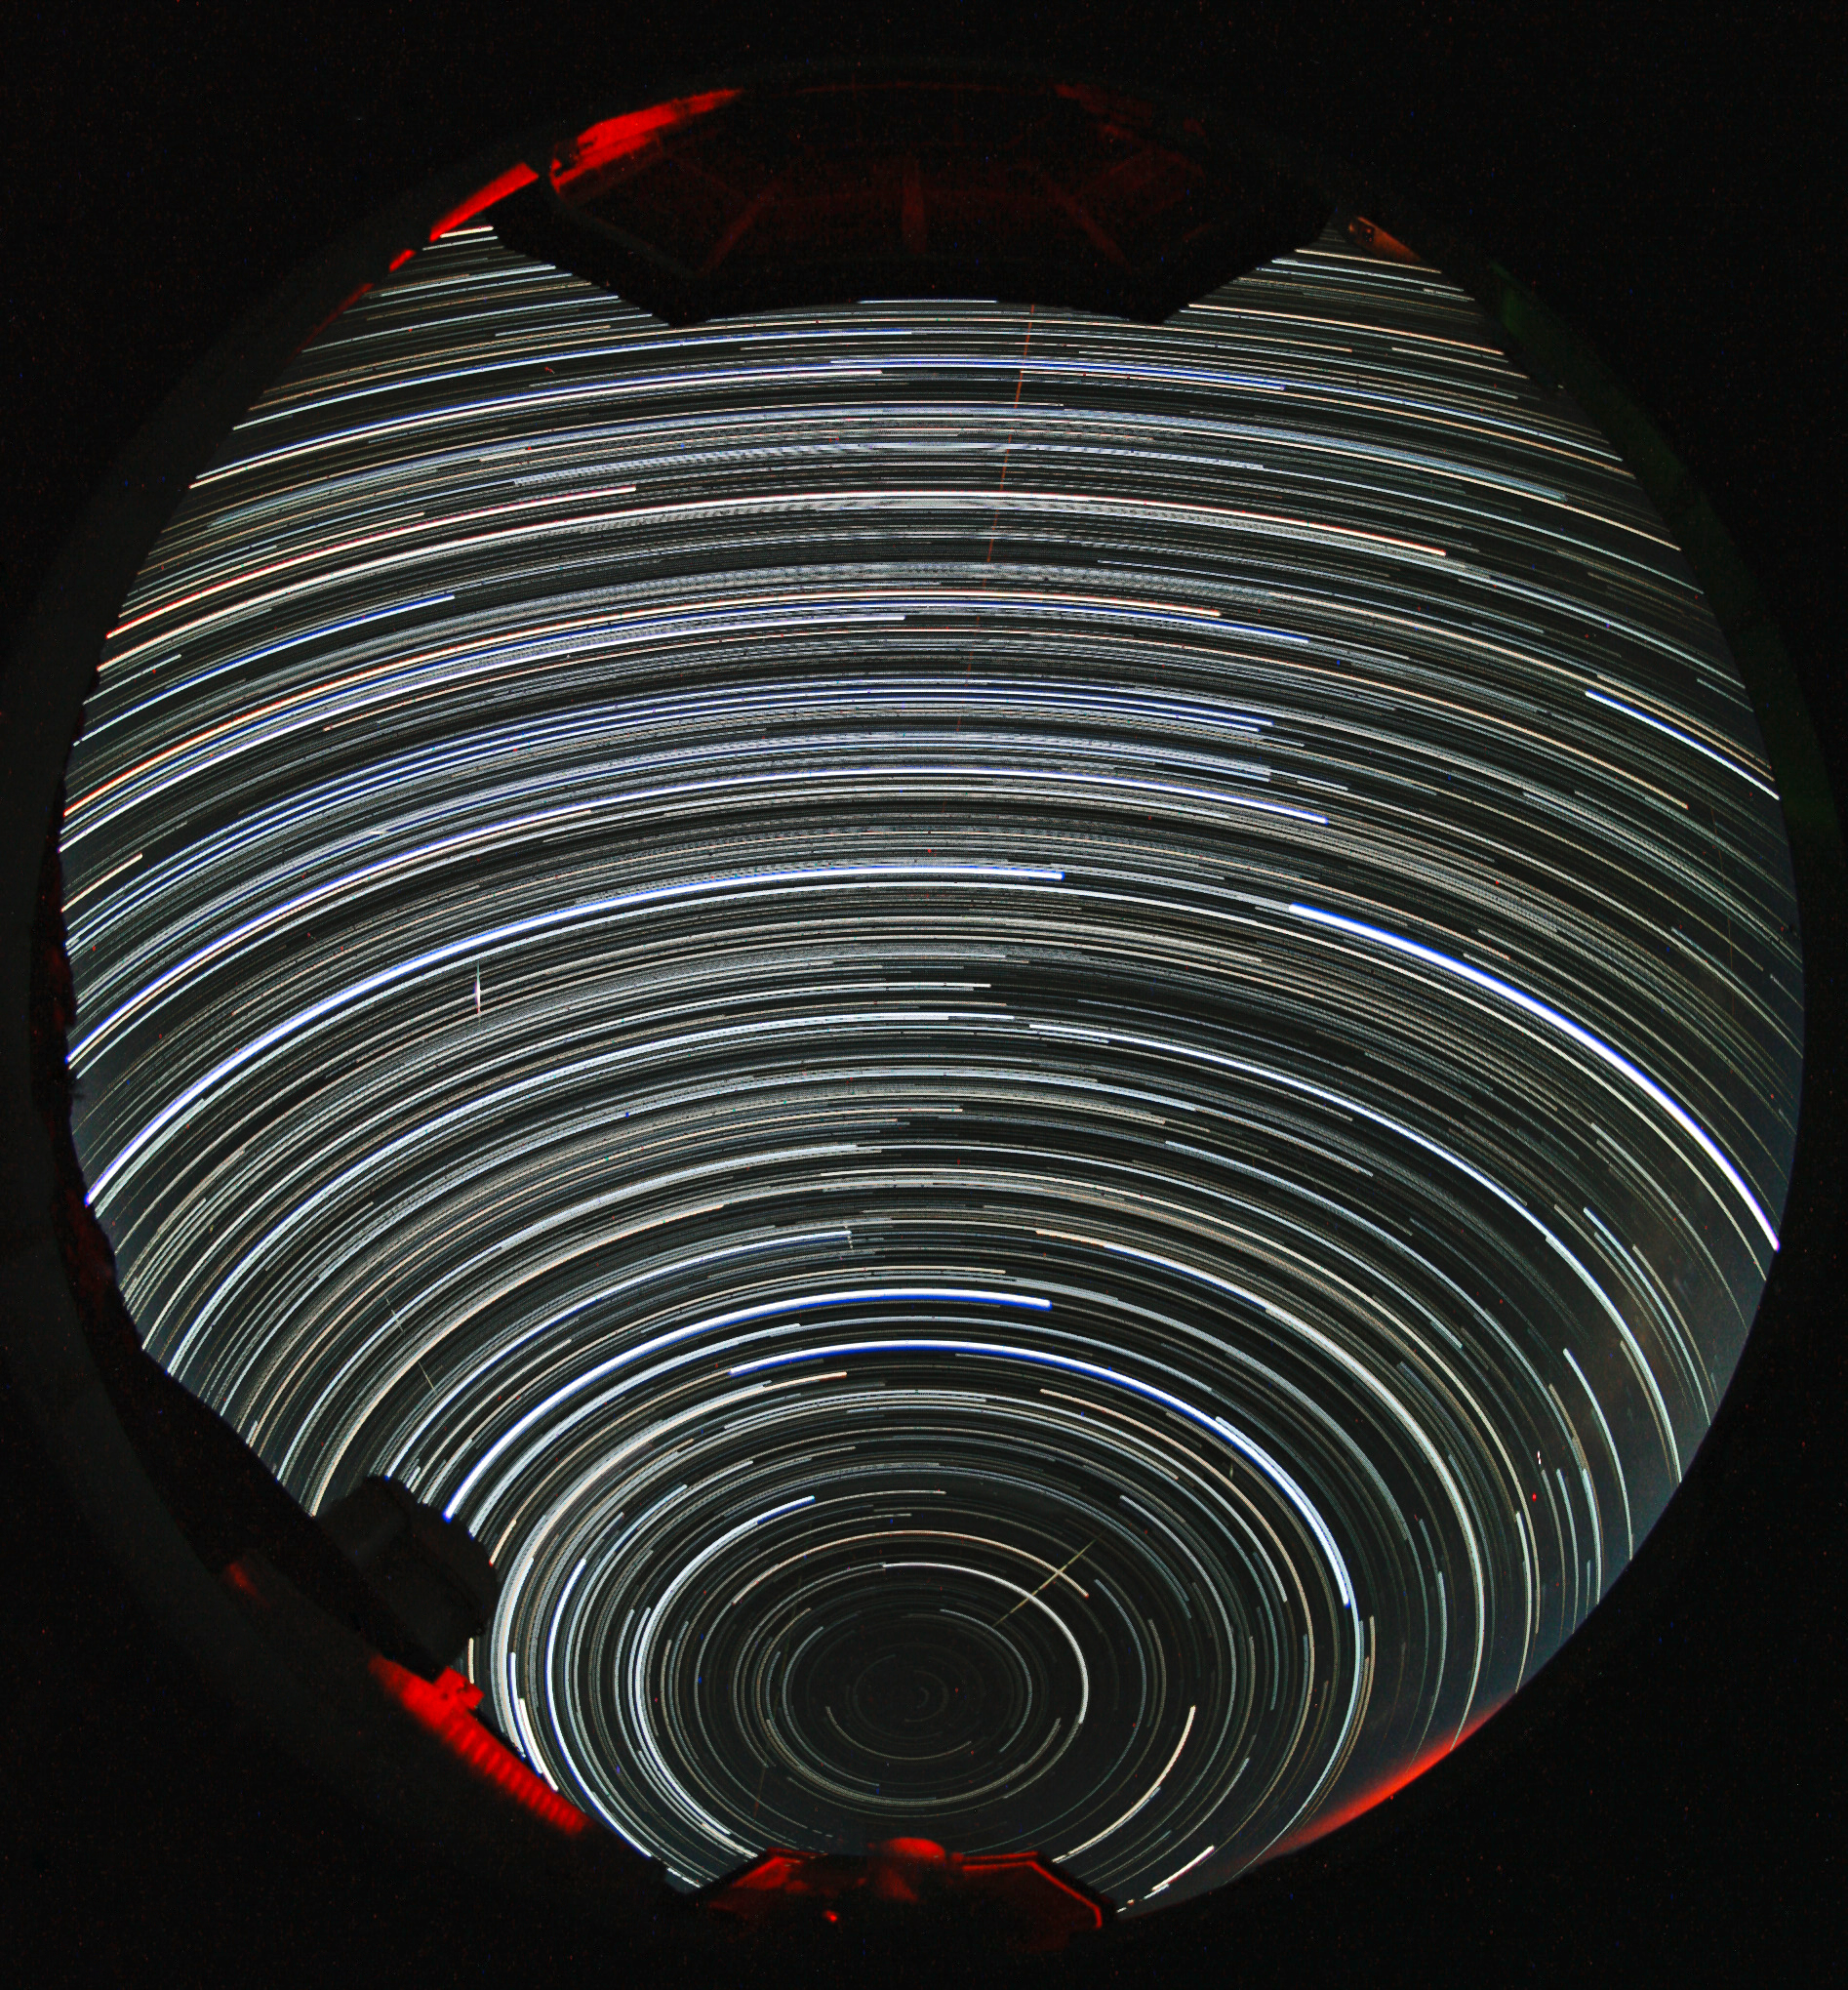

Southern Hemisphere circumpolar star trails

Southern Hemisphere circumpolar star trails observed from Paranal Observatory in Chile. The photographer used a fish-eye lens to obtain the round effect.

Credit: ESO/A. Santerne